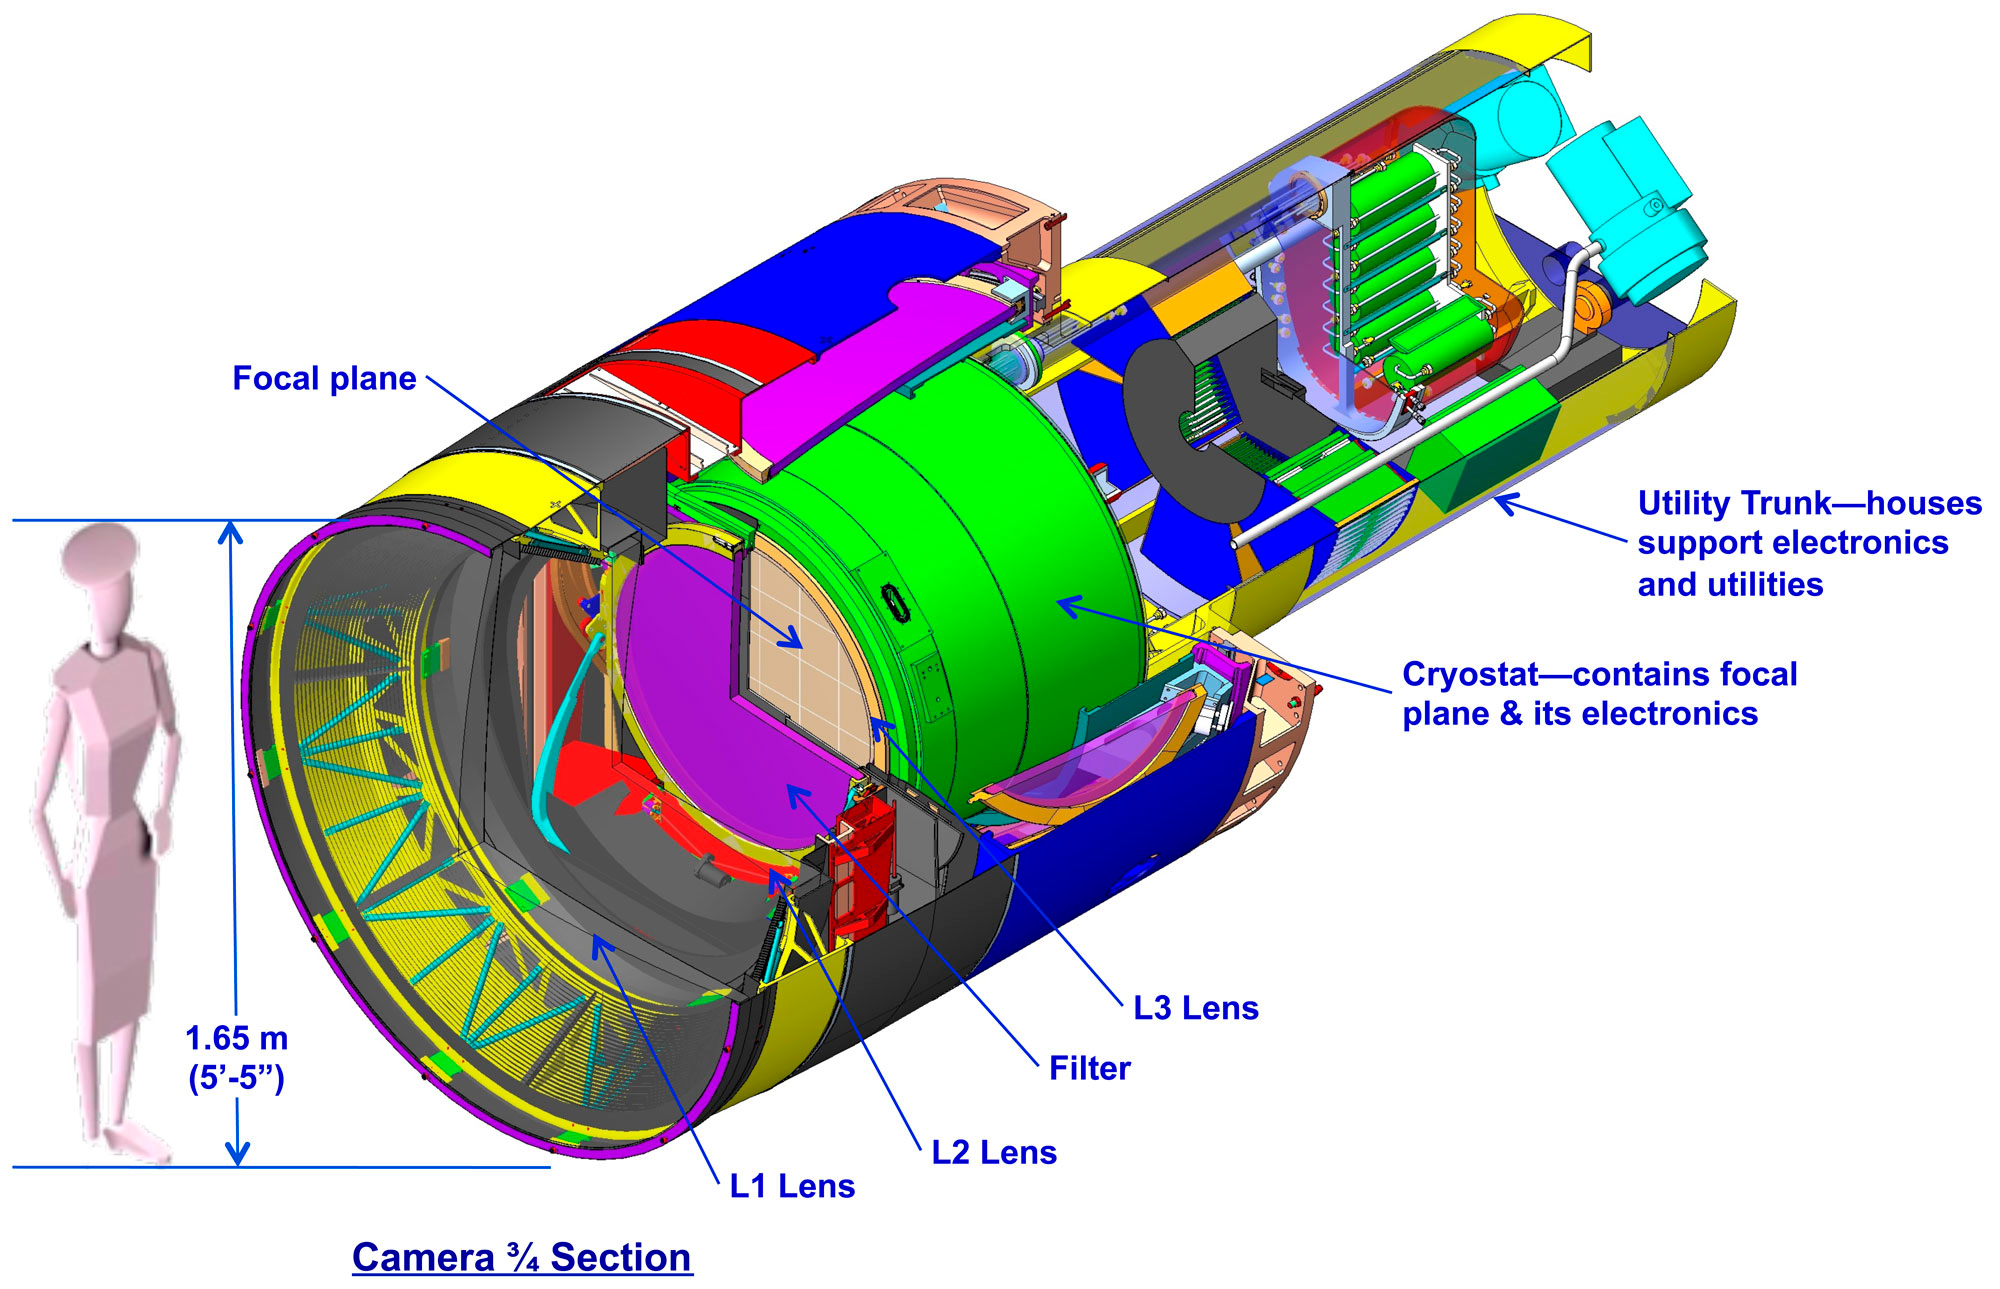

Design of the LSST Camera

The LSST camera is designed to provide a wide field of view with better than 0.2 arcsecond sampling and spectral sampling in five or more bands from 400nm to 1060nm. The image surface is flat with a diameter of approximately 64 cm. The detector format will be a circular mosaic providing over 3 Gigapixels per image. The camera includes a filter mechanism and, if necessary, shuttering capability. The camera is positioned in the middle of the telescope.

Credit: Vera C. Rubin Observatory/ NOIRLab/NSF/AURA